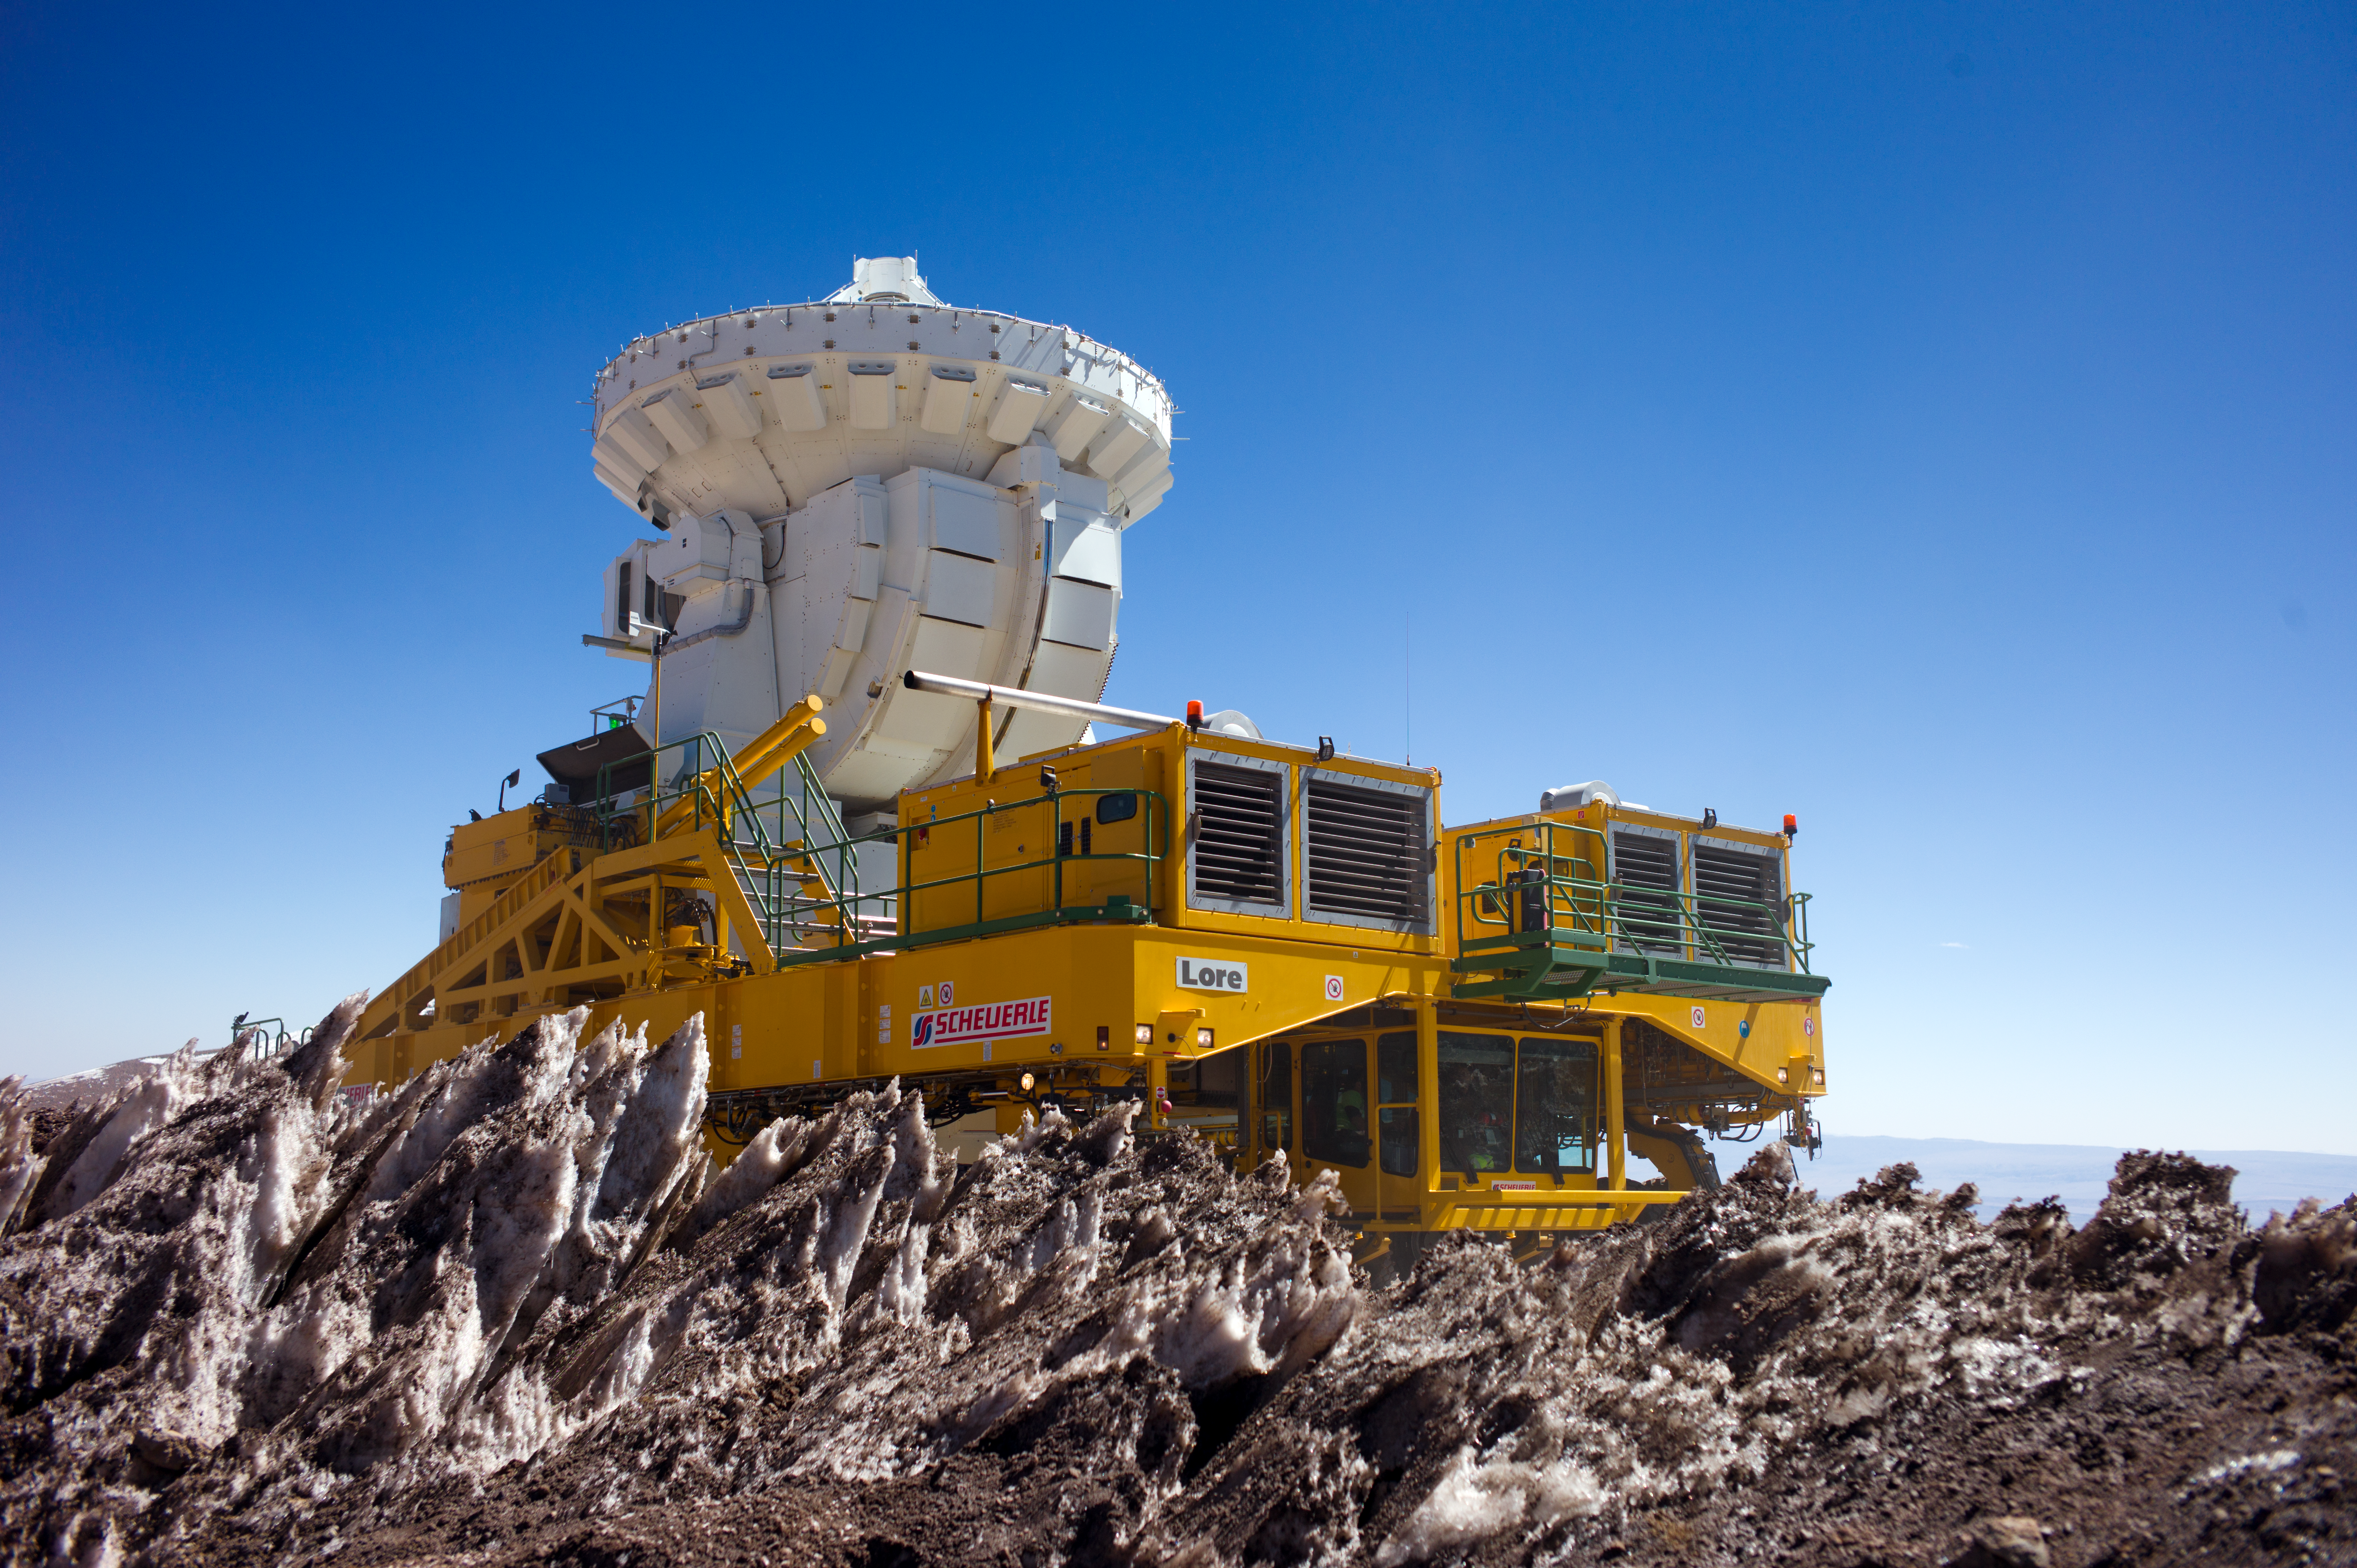

Lore on the move

In this photograph one of the two ALMA transporters, Lore, is carrying one of the 7-metre-diameter antennas of ALMA, the Atacama Large Millimeter/submillimeter Array. Lore and her twin, Otto, are two bright yellow 28-wheeled vehicles, custom-built to move ALMA’s antennas around on the Chajnantor Plateau at an elevation of 5000 metres. By doing this, they can reconfigure the telescope array to make the most useful observations of a given target. They also move antennas between Chajnantor and the lower altitude Operations Support Facility for maintenance.

ALMA has a main array of fifty 12-metre-diameter antennas, and an additional array of twelve 7-metre antennas and four 12-metre antennas, known as the Atacama Compact Array (ACA). Lore is carrying one of the smaller, 7-metre antennas of the ACA. The 12-metre antennas of the main array cannot be placed closer than 15 metres apart as they would otherwise bump into each other. This minimum separation between antennas limits the maximum scale of the features that they can detect in the sky. This means that the main array cannot observe the broadest features of extended objects such as giant clouds of molecular gas in the Milky Way, or nearby galaxies. The ACA is specifically designed to help ALMA make better observations of these extended objects. Its smaller 7-metre antennas can be placed closer together, making them better able to measure the broader structures that the main array misses.

The dramatic icy spikes in the foreground are known as penitentes (Spanish for penitents). These are a curious natural phenomenon found in high altitude regions, typically more than 4000 metres above sea level. They are thin blades of hardened snow or ice which point towards the Sun, attaining heights from a few centimetres up to several metres.

ALMA, an international astronomy facility, is a partnership of Europe, North America and East Asia in cooperation with the Republic of Chile. ALMA construction and operations are led on behalf of Europe by ESO, on behalf of North America by the National Radio Astronomy Observatory (NRAO), and on behalf of East Asia by the National Astronomical Observatory of Japan (NAOJ). The Joint ALMA Observatory (JAO) provides the unified leadership and management of the construction, commissioning and operation of ALMA.

Credit: ALMA (ESO/NAOJ/NRAO)